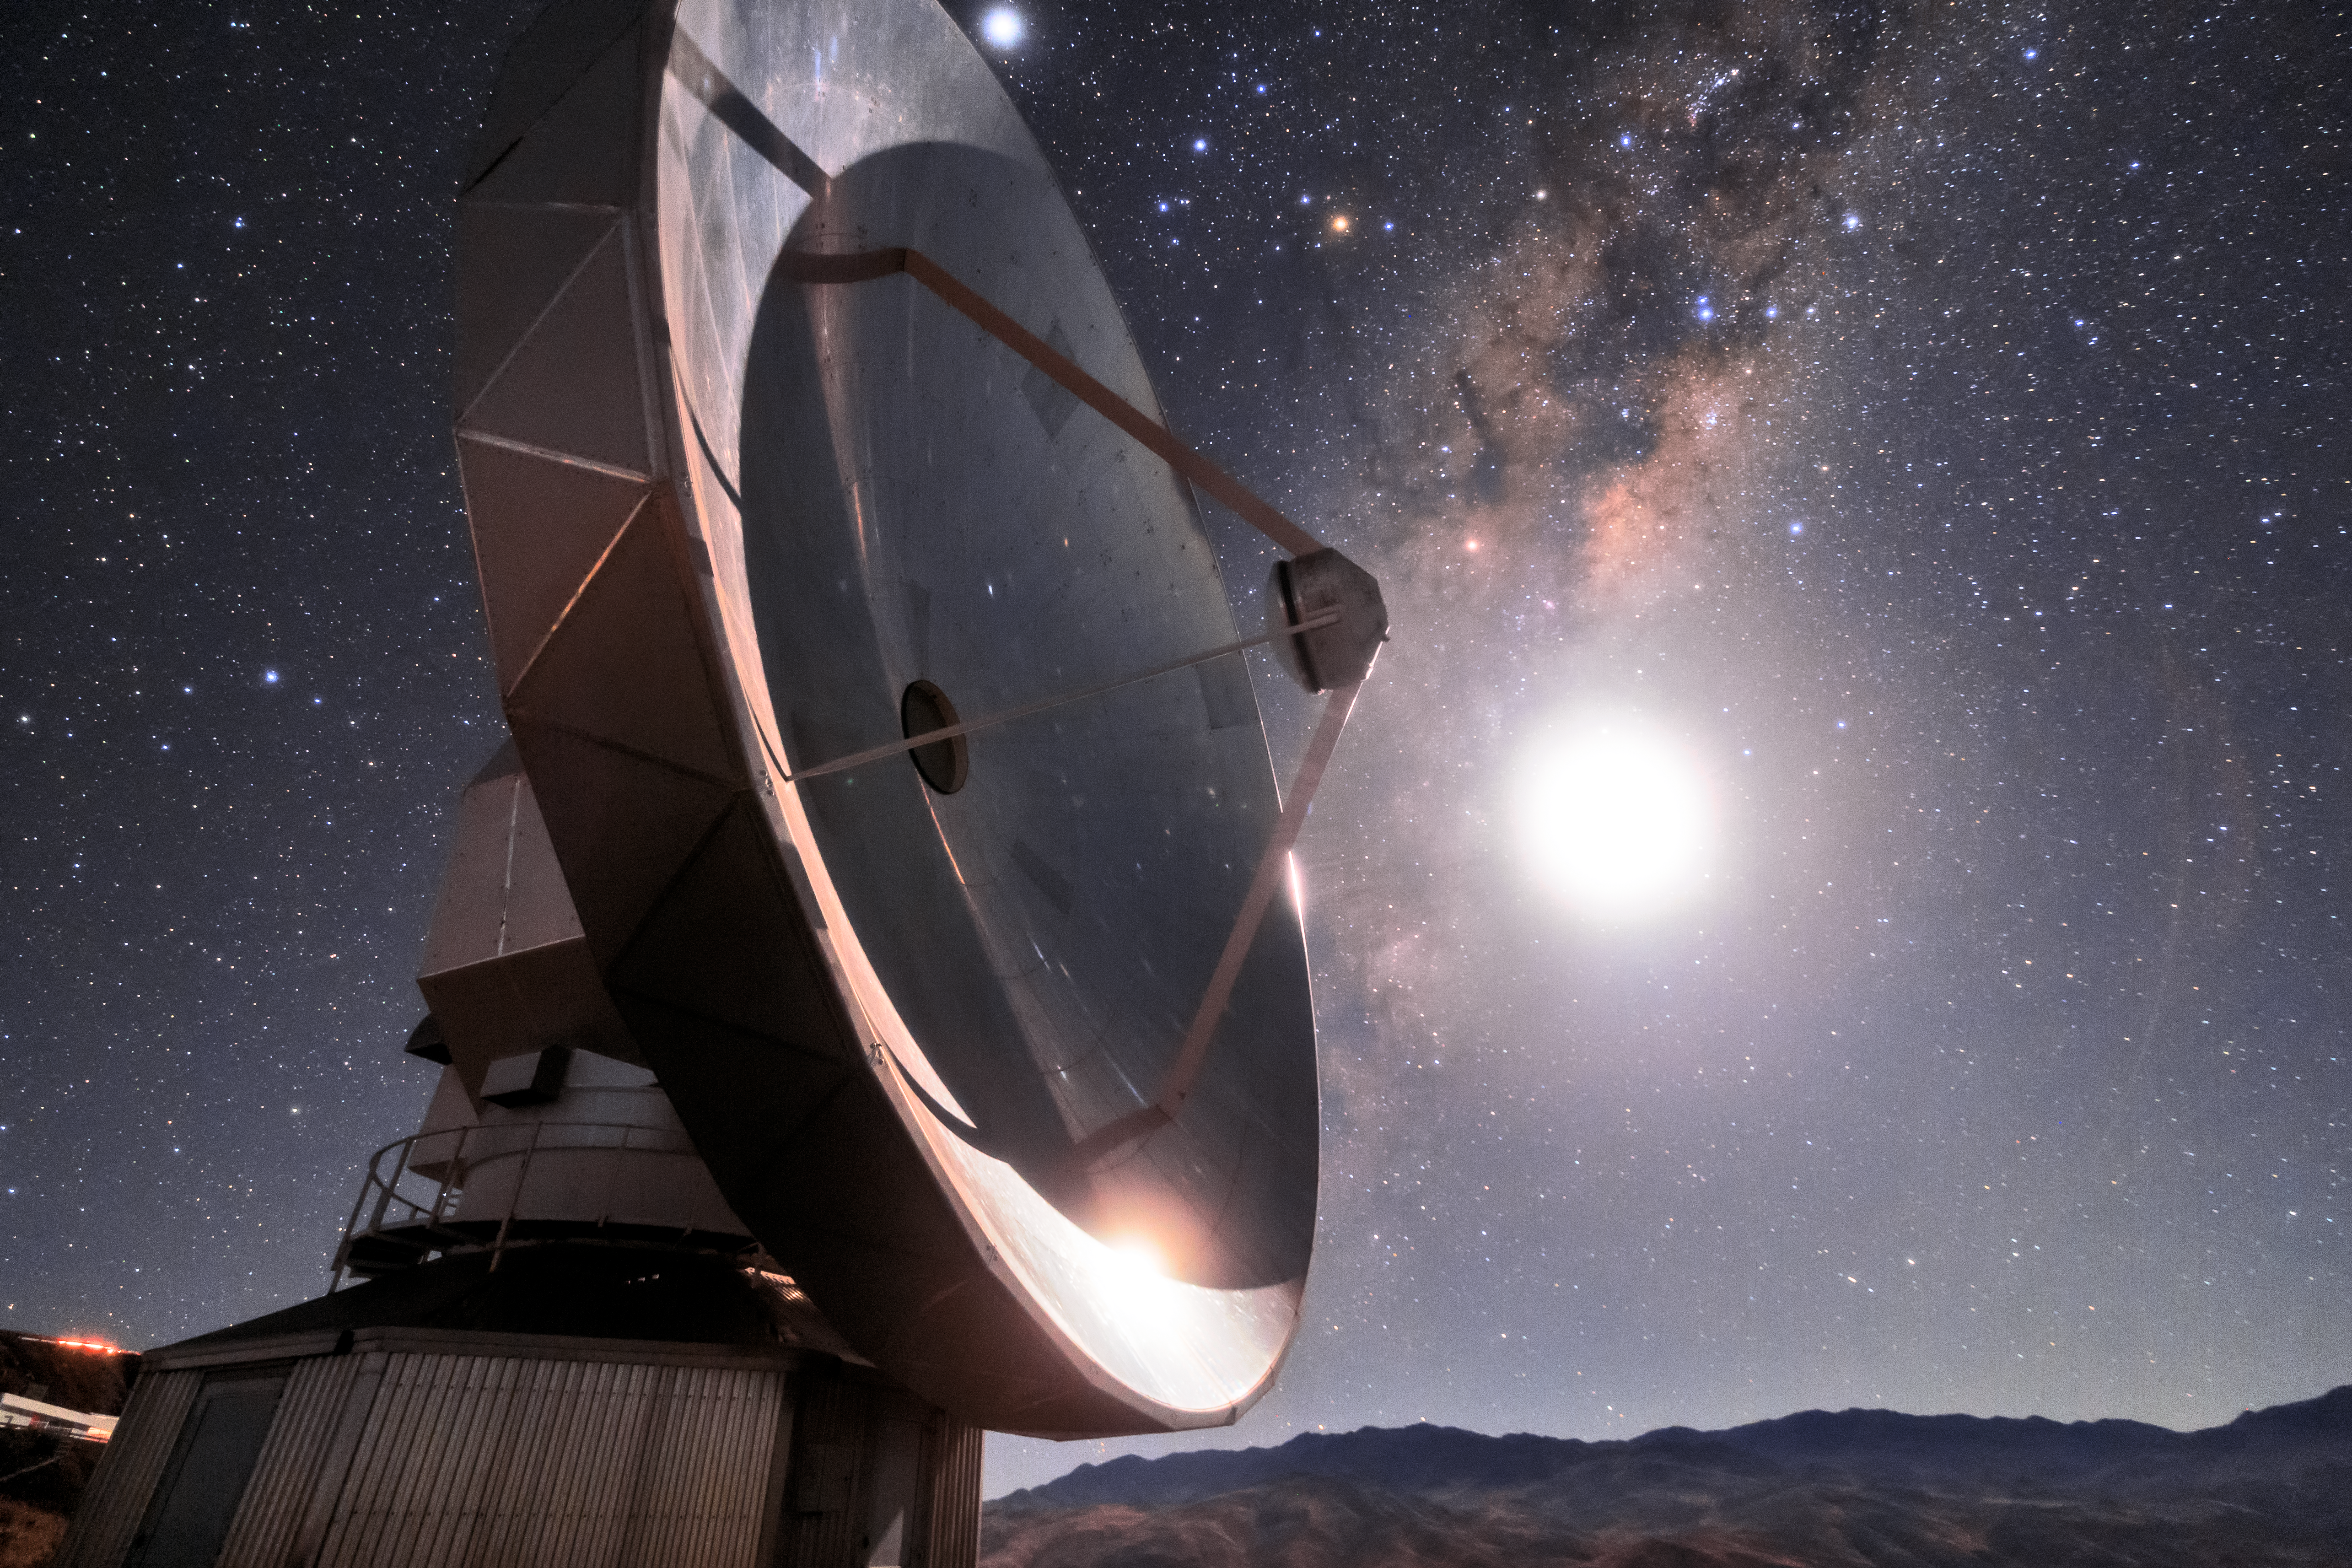

SEST at La Silla

The Swedish-ESO Submillimetre Telescope sits under the starry sky of the Chilean Atacama Desert. This telescope was decommissioned in 2003, but remains at its home, ESO’s La Silla Observatory, where it took observations and helped astronomers to study star formation and molecular clouds for over two decades. At the time of its first light, it was the only large sub-millimetre telescope in the southern hemisphere, and today is superseded by APEX and ALMA.

Credit: Sangku Kim/ESO